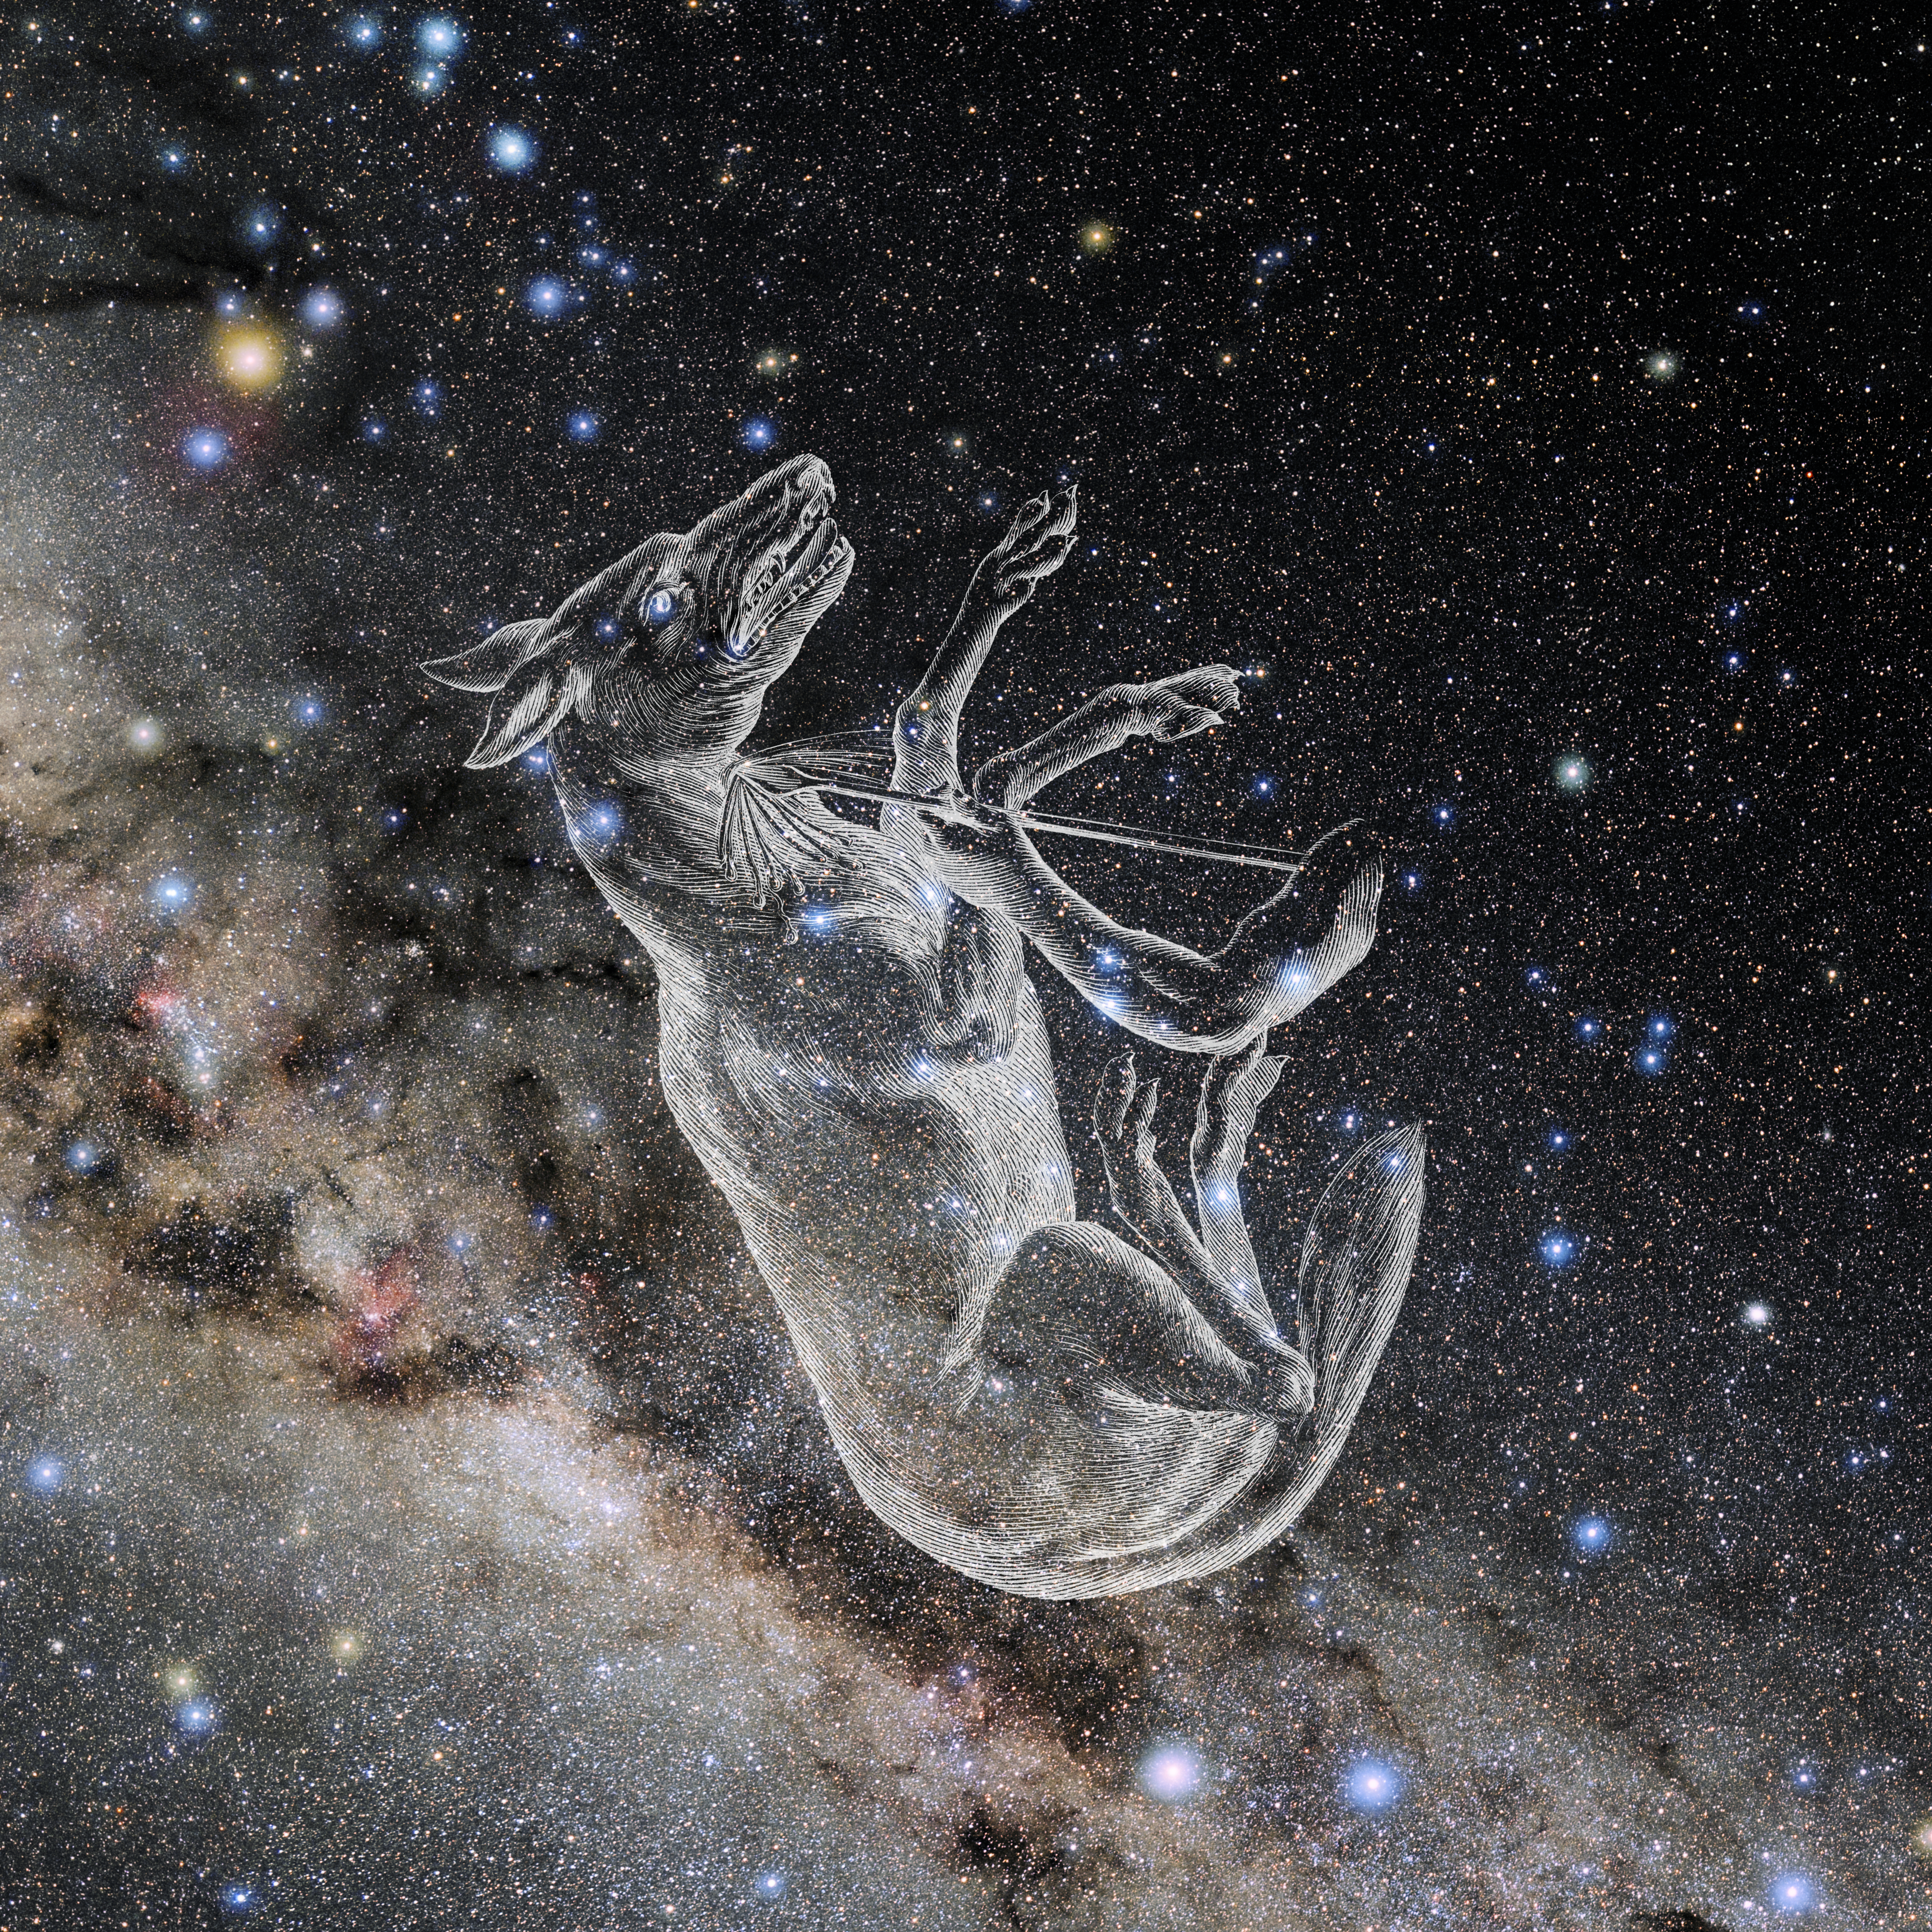

Lupus with Hevelius Drawing

Photo of the constellation Lupus from NOIRLab's 88 Constellations project showing Johannes Hevelius drawing of the constellation in Uranographia, his celestial catalogue in 1690.
Here is the version with the constellation 'stick figure' and here the unannotated version.

Credit: E. Slawik/NOIRLab/NSF/AURA/M. Zamani/J. Hevelius/NASA Universe of Learning/USNO/STScI